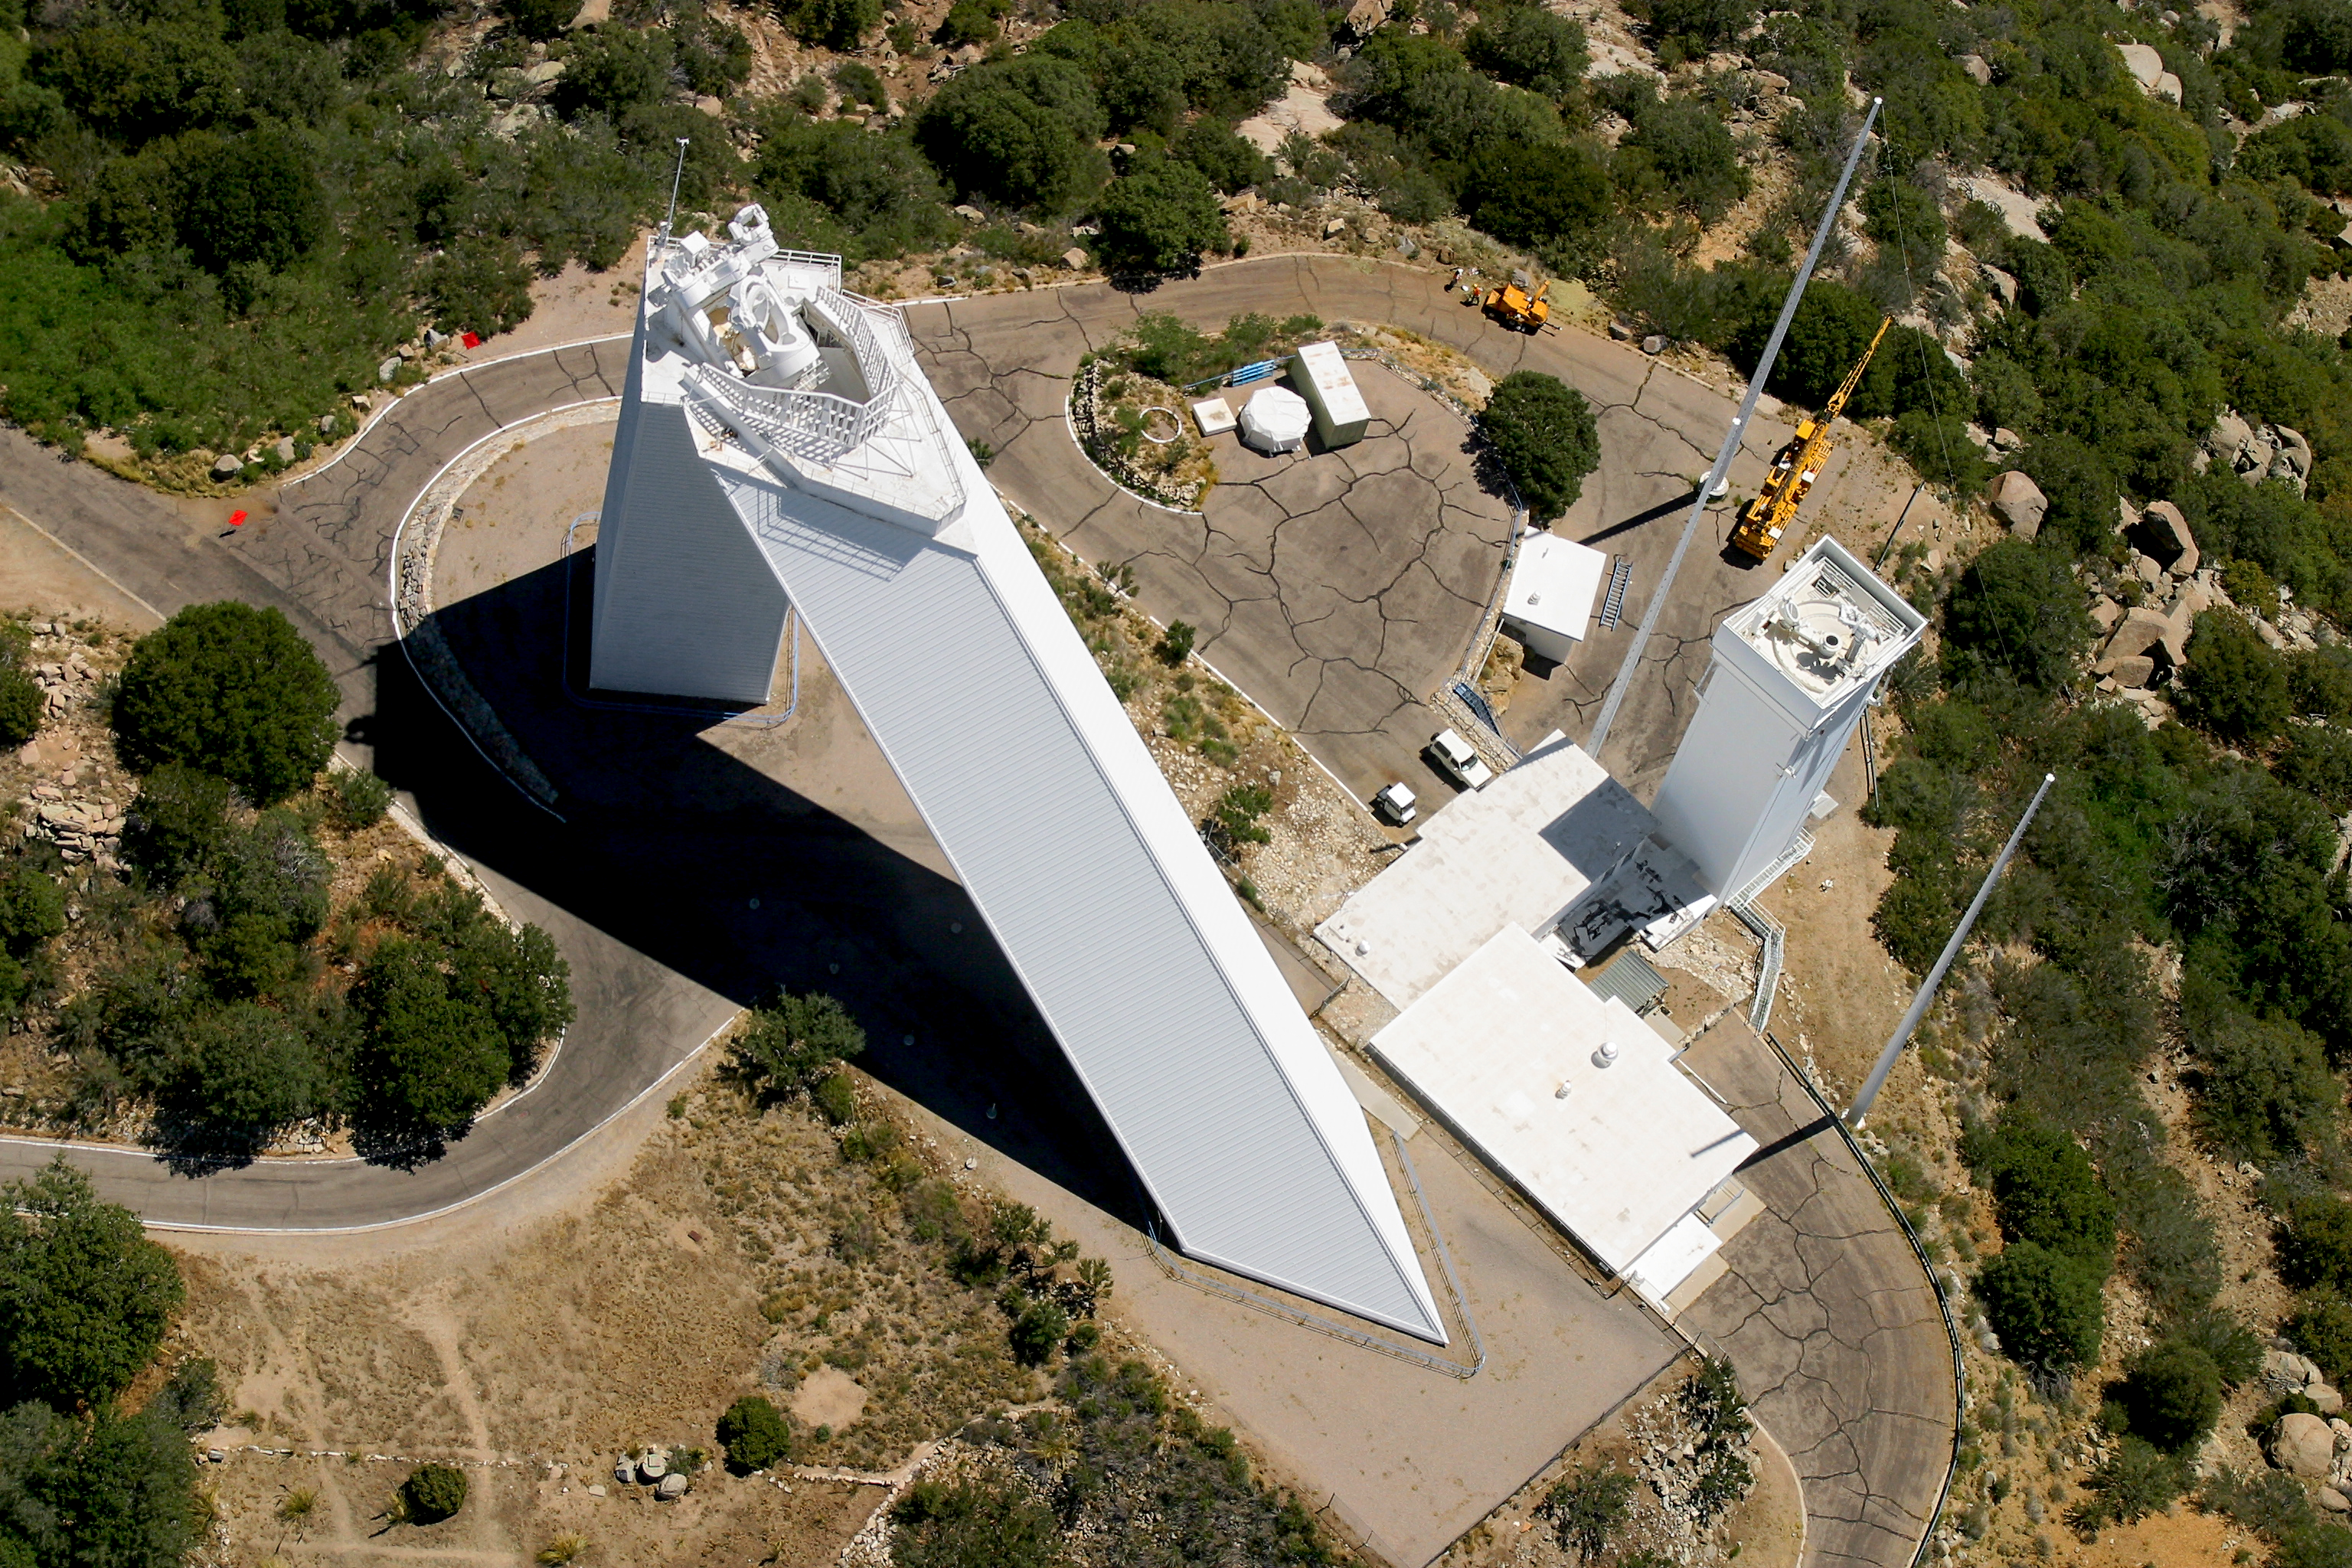

Aerial photography of Kitt Peak National Observatory, 13 June 2003

The McMath-Pierce solar facility, the largest solar telescope in the world. Also visible to the right is the SOLIS tower.

Credit: NOIRLab/NSF/AURA